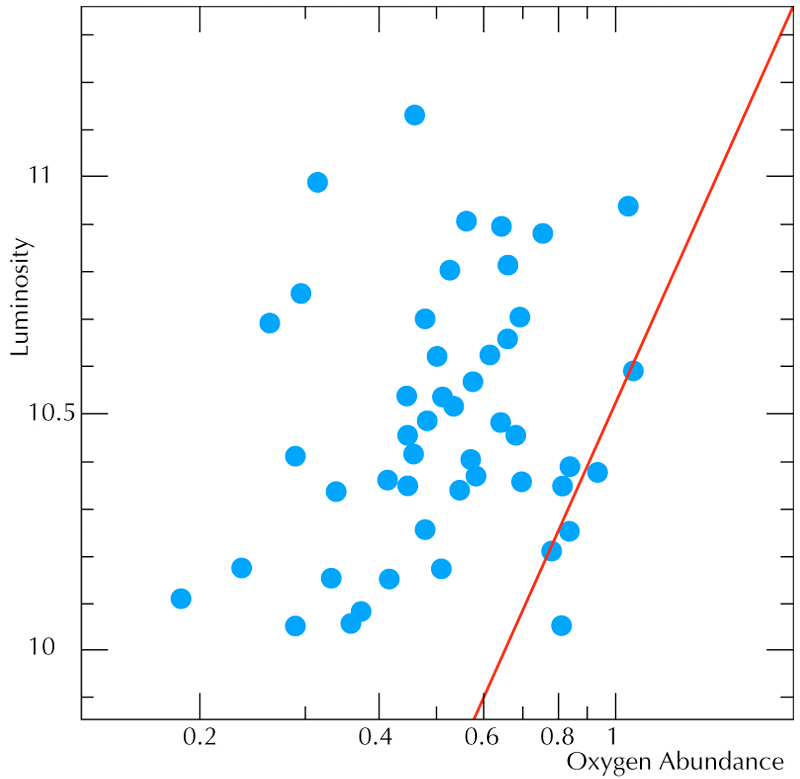

Luminosity - oxygen abundance relation for galaxies

Oxygen abundance (expressed in fraction of the solar value) as a function of the luminosity of the galaxies (in logarithm scale). This relation is fundamental in astrophysics. The relation for local galaxies is shown by the solid red line. The blue dots are the values derived from VLT spectra in a subset of the studied galaxies. They reveal for the first time that this relation is changing with time: for a given value of the luminosity, galaxies of different ages present different values of the oxygen abundance.

Credit: ESO